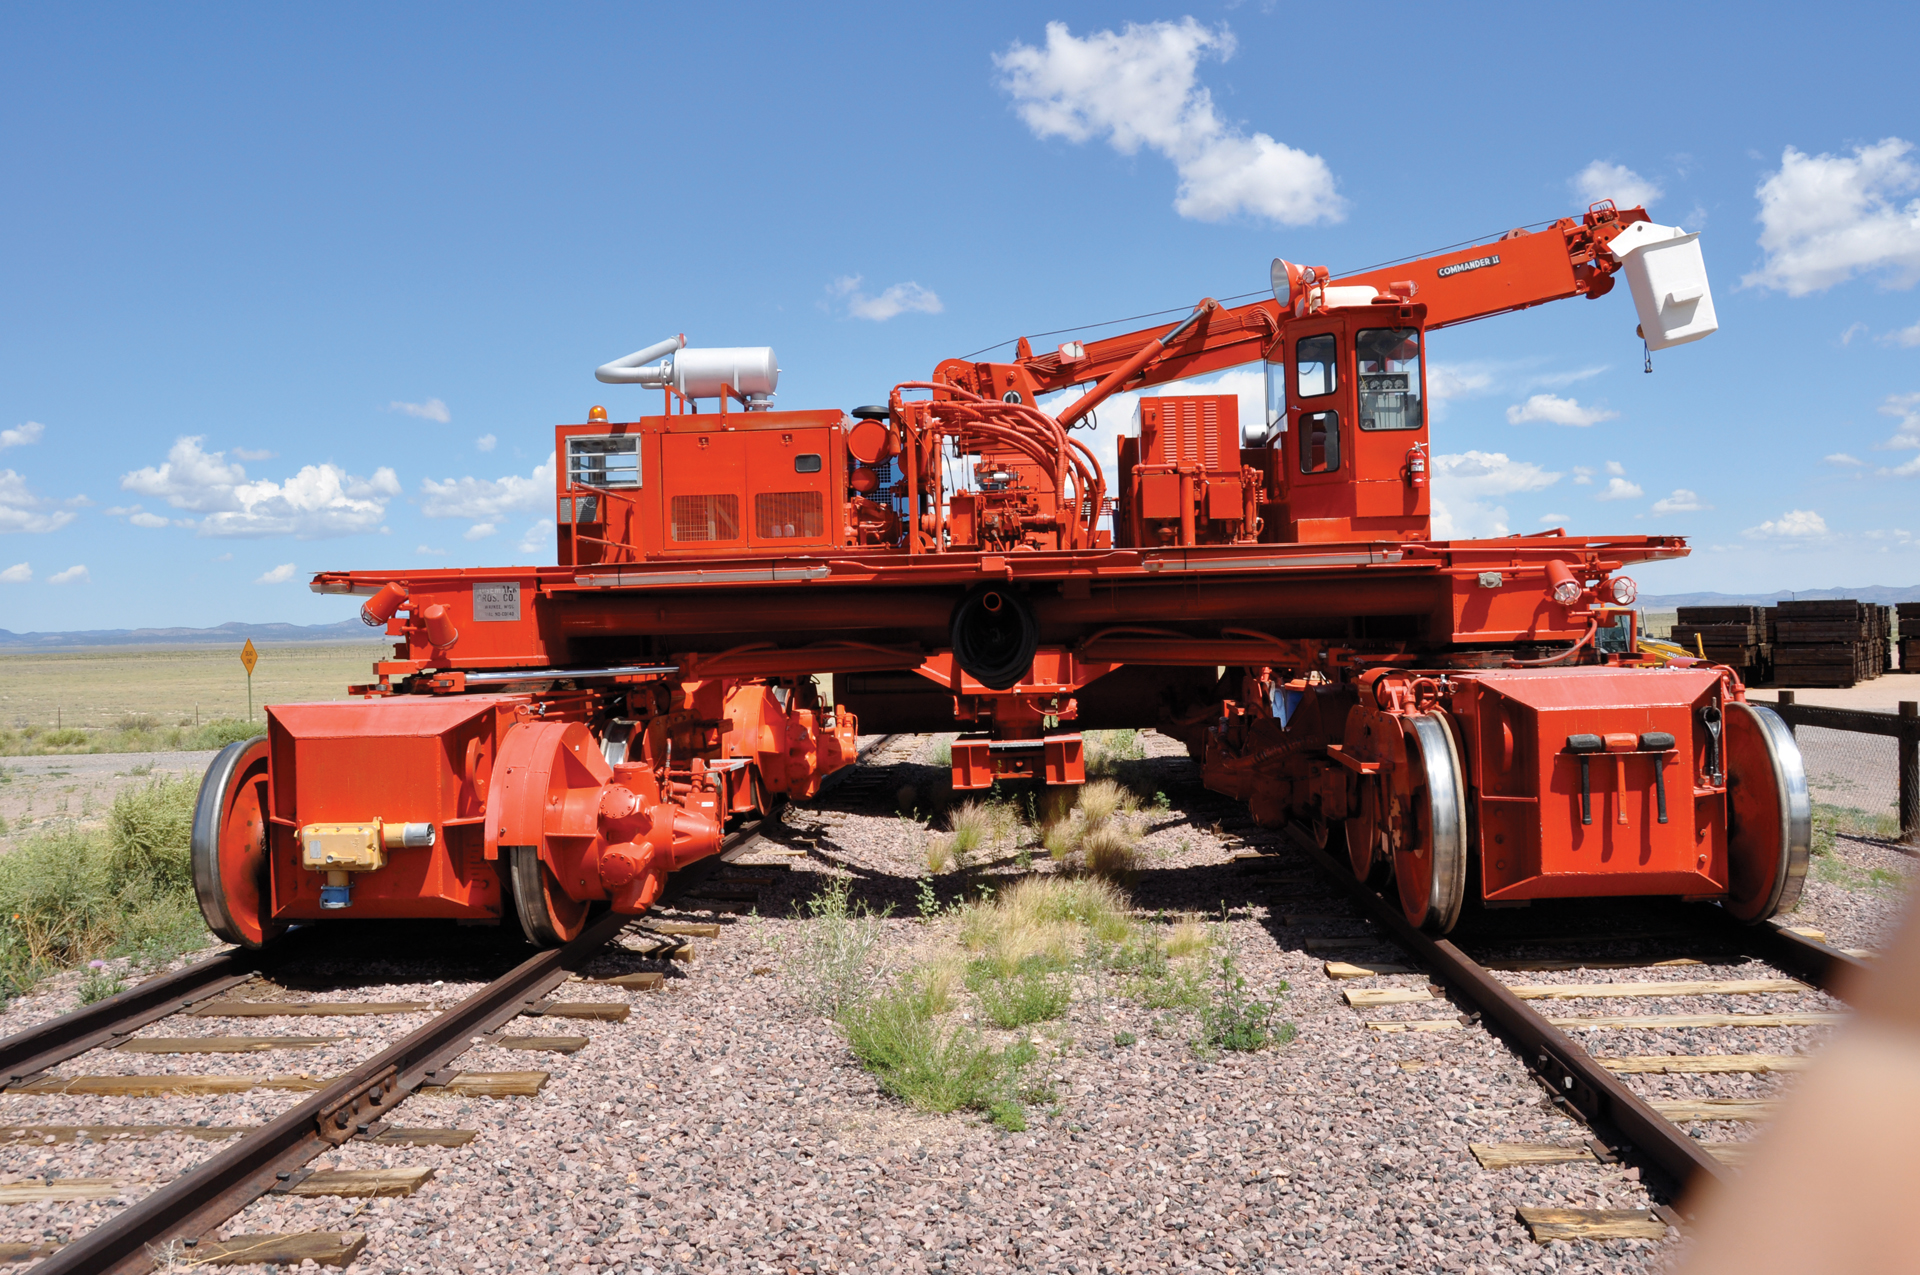

The Bed of a VLA Transporter

Here is a look at the back of an Antenna Transporter at the Very Large Array in New Mexico. Crews drive this end underneath an antenna, lower it, disconnect the antenna from its pad, and then raise the bed up. The driver then slowly hauls the antenna to a new pad.

Credit: B. Saxton, NRAO/AUI/NSF